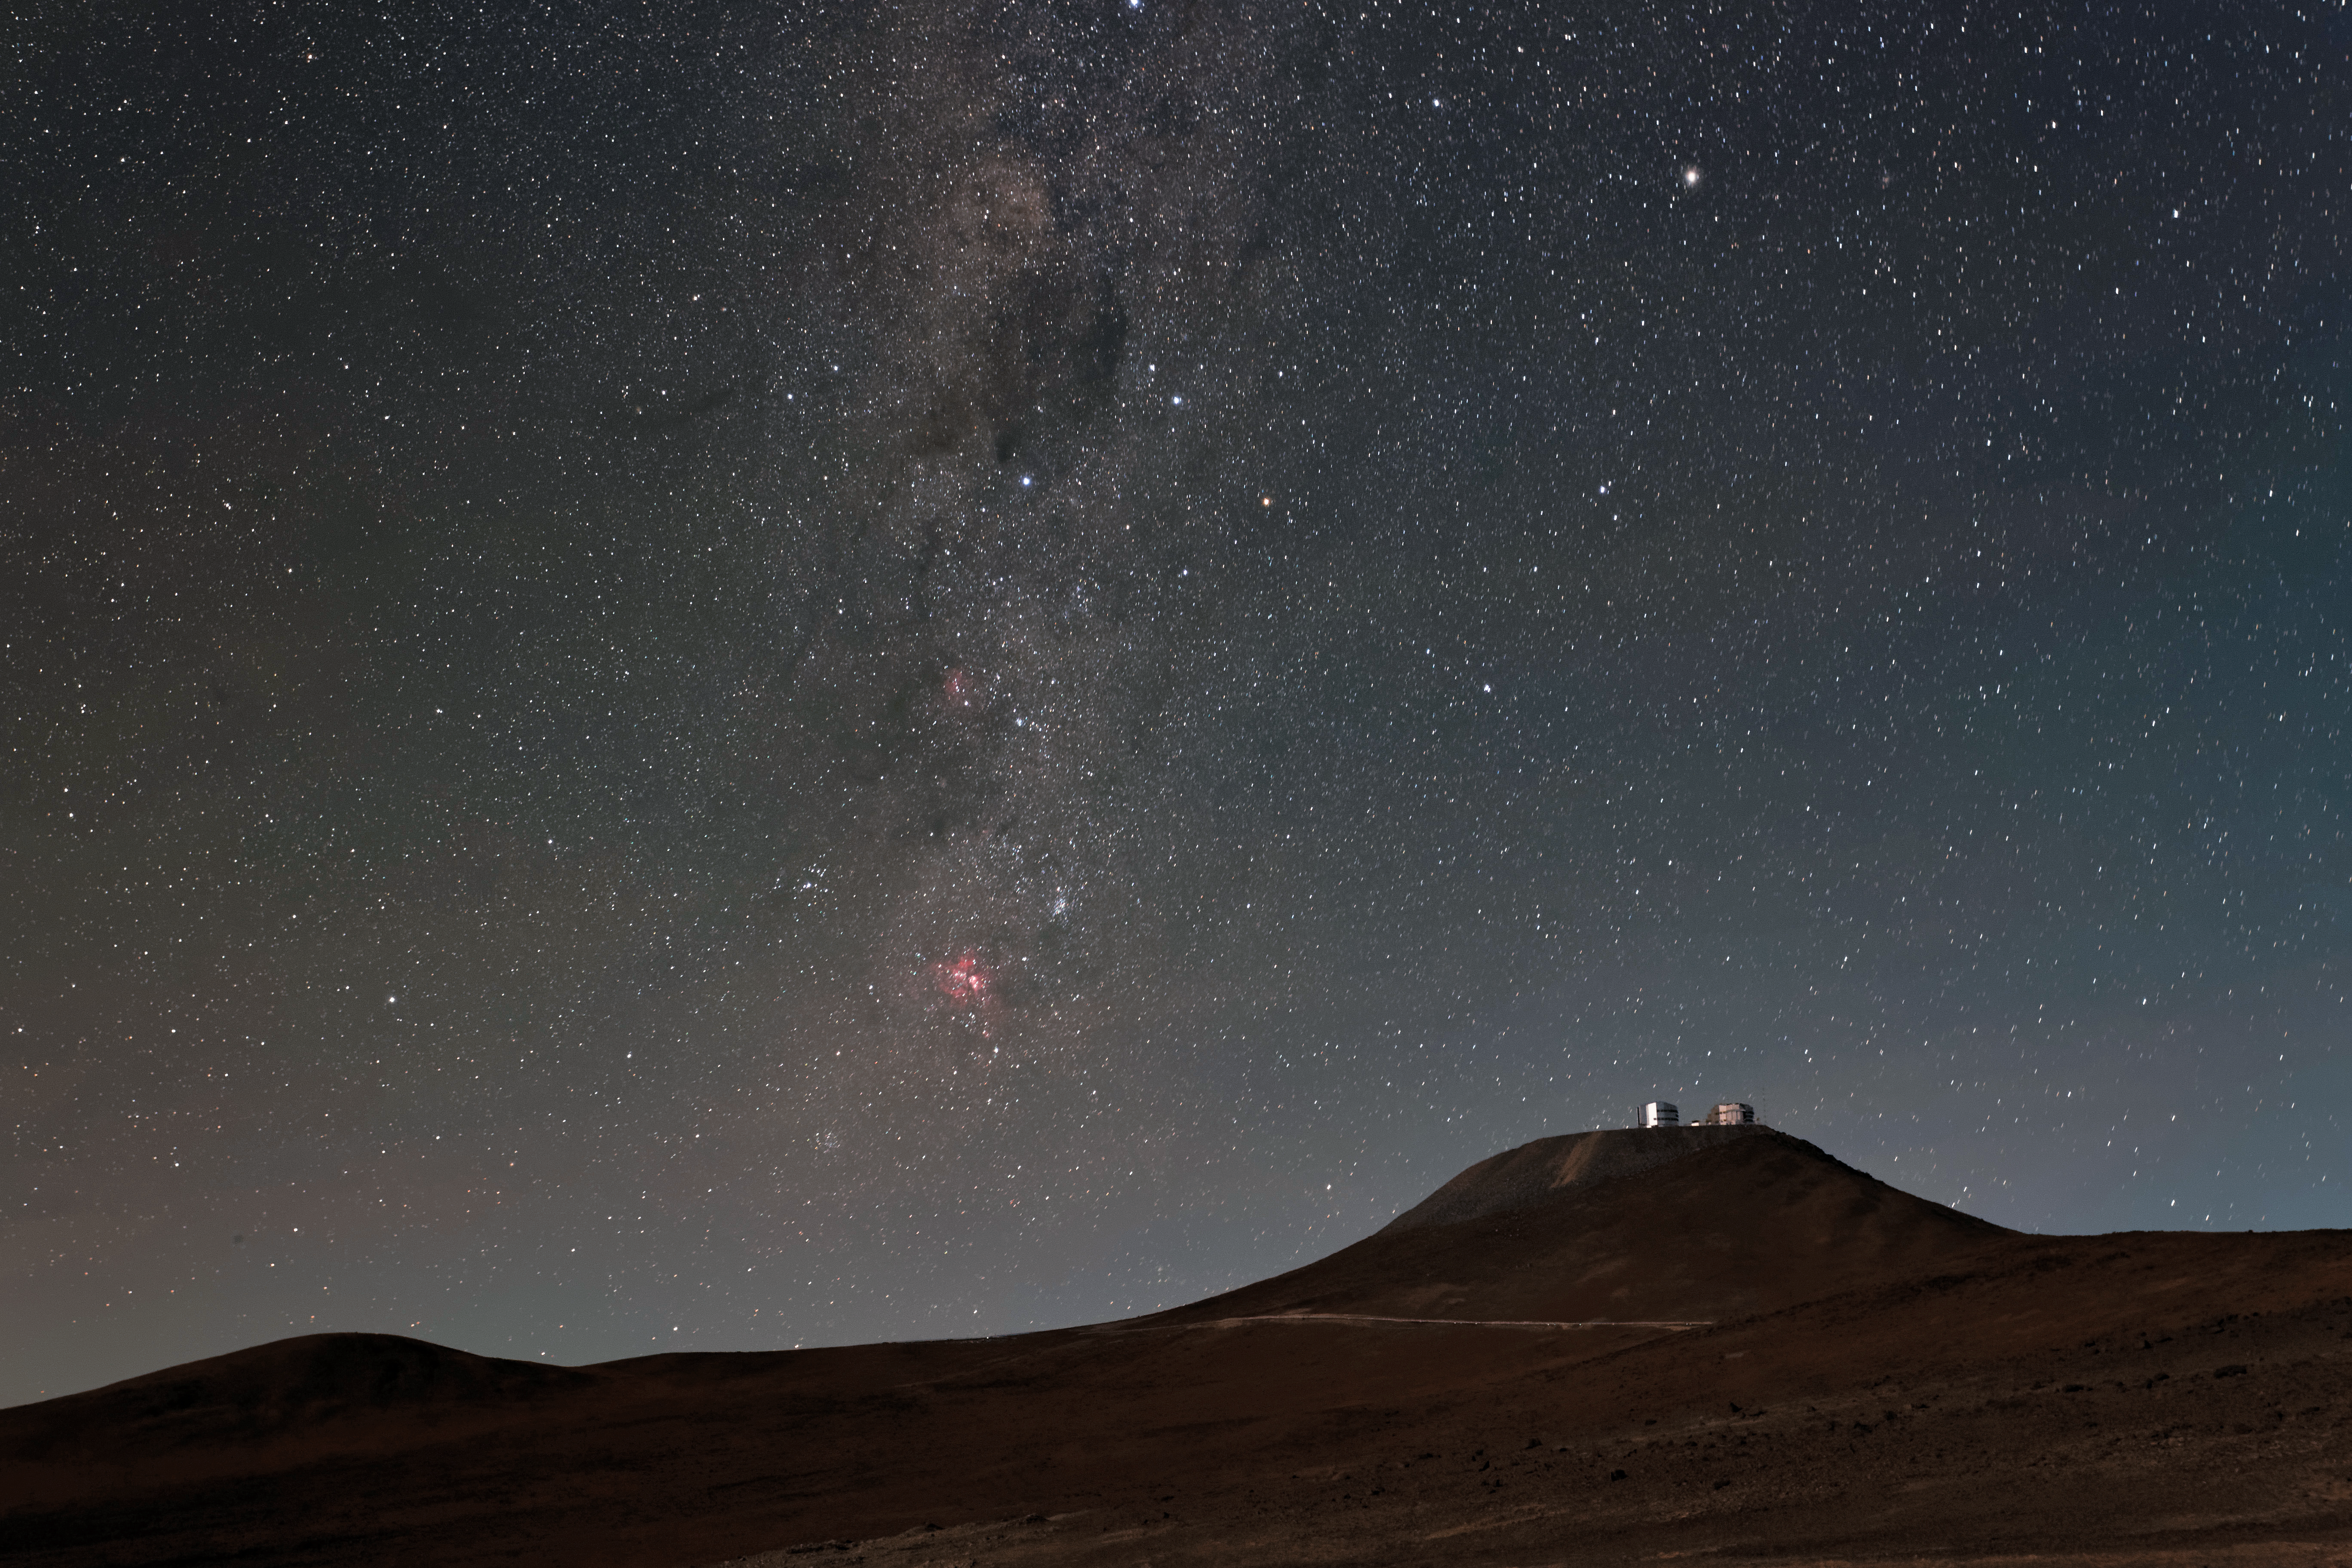

Lunar illumination

The Unit Telescopes of ESO's Very Large Telescope, illuminated by the light of the moon, sit beneath a spectacular star studded sky in this stunning shot from the Paranal Observatory, captured from the road to the VISTA telescope.

Credit: Jean-Marc Lecleire/PNA/ESO